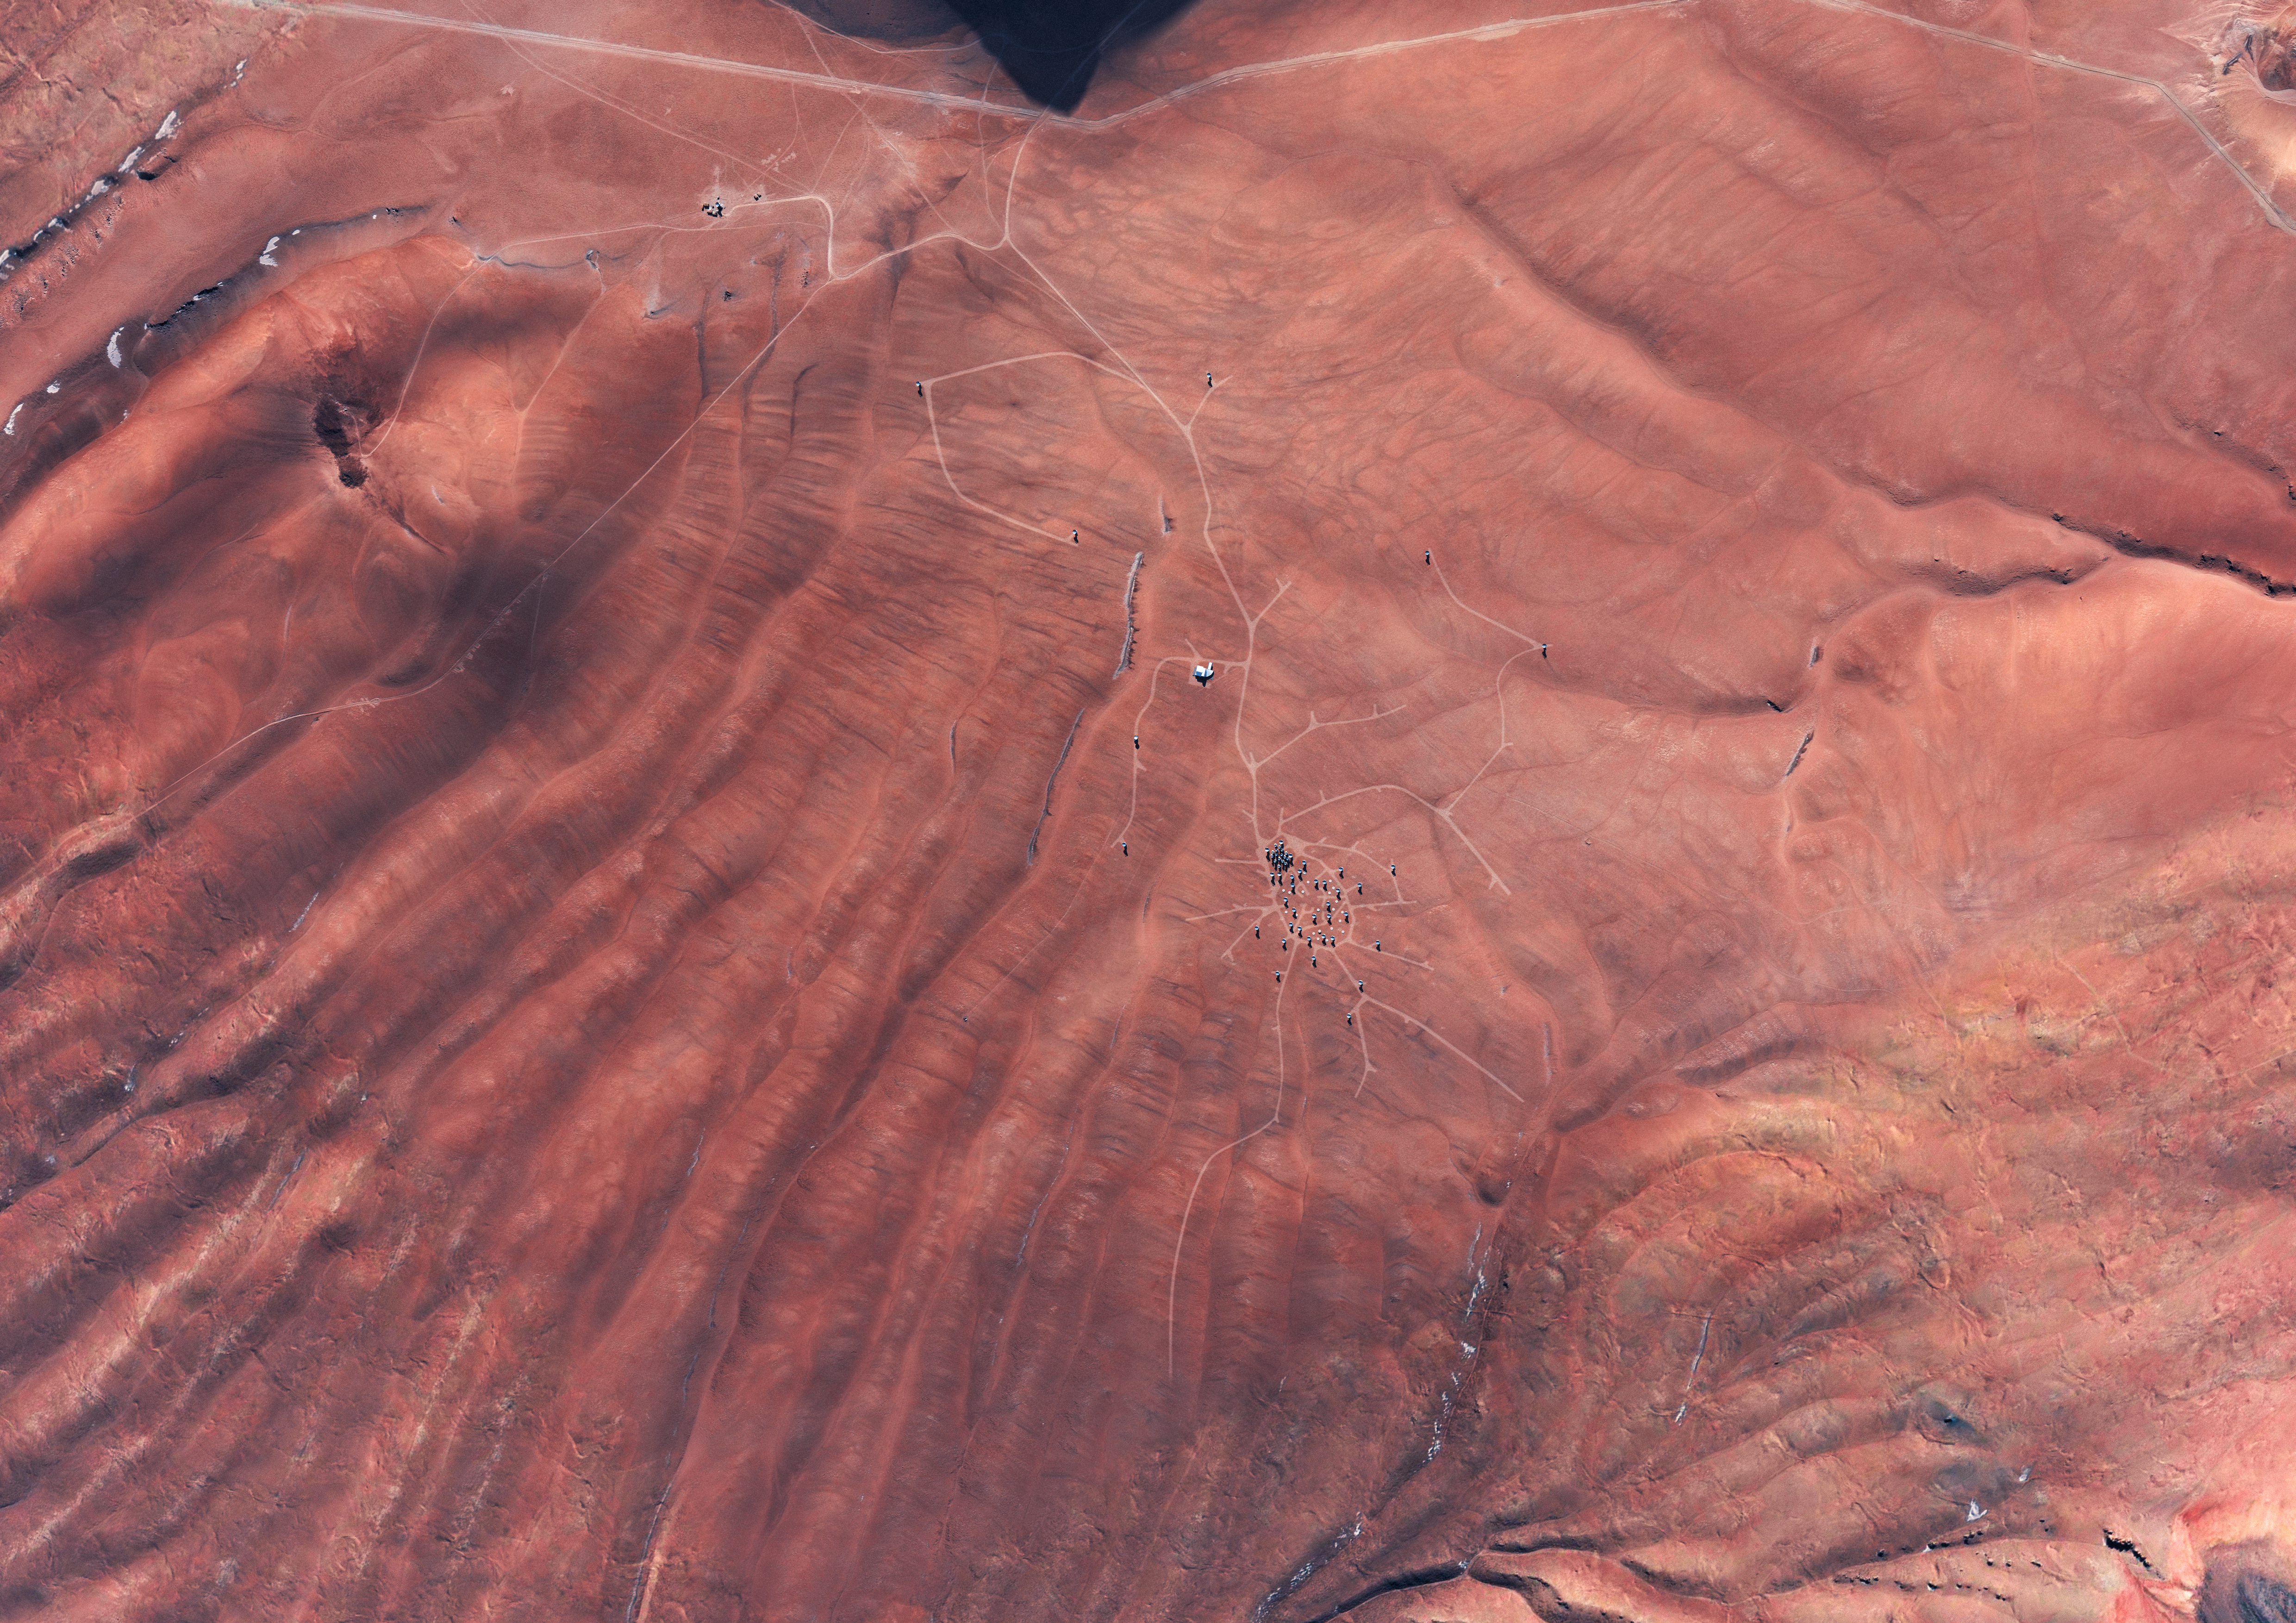

ALMA site

An artist's impression of the Atacama Large Millimeter/submillimeter Array (ALMA) site on the Chajnantor plain of the Chilean Andes, 5000 m above sea level. ALMA is the largest ground-based astronomy project in existence, and will be comprised of a giant array of 12-m submillimetre quality antennas, with baselines of several kilometres. An additional, compact array of 7-m and 12-m antennas will complement the main array. Construction of ALMA started in 2003 and will be completed around 2012. The ALMA project is an international collaboration between Europe, East Asia and North America in cooperation with the Republic of Chile.

Credit: ALMA (ESO/NAOJ/NRAO)/L. Calçada (ESO)